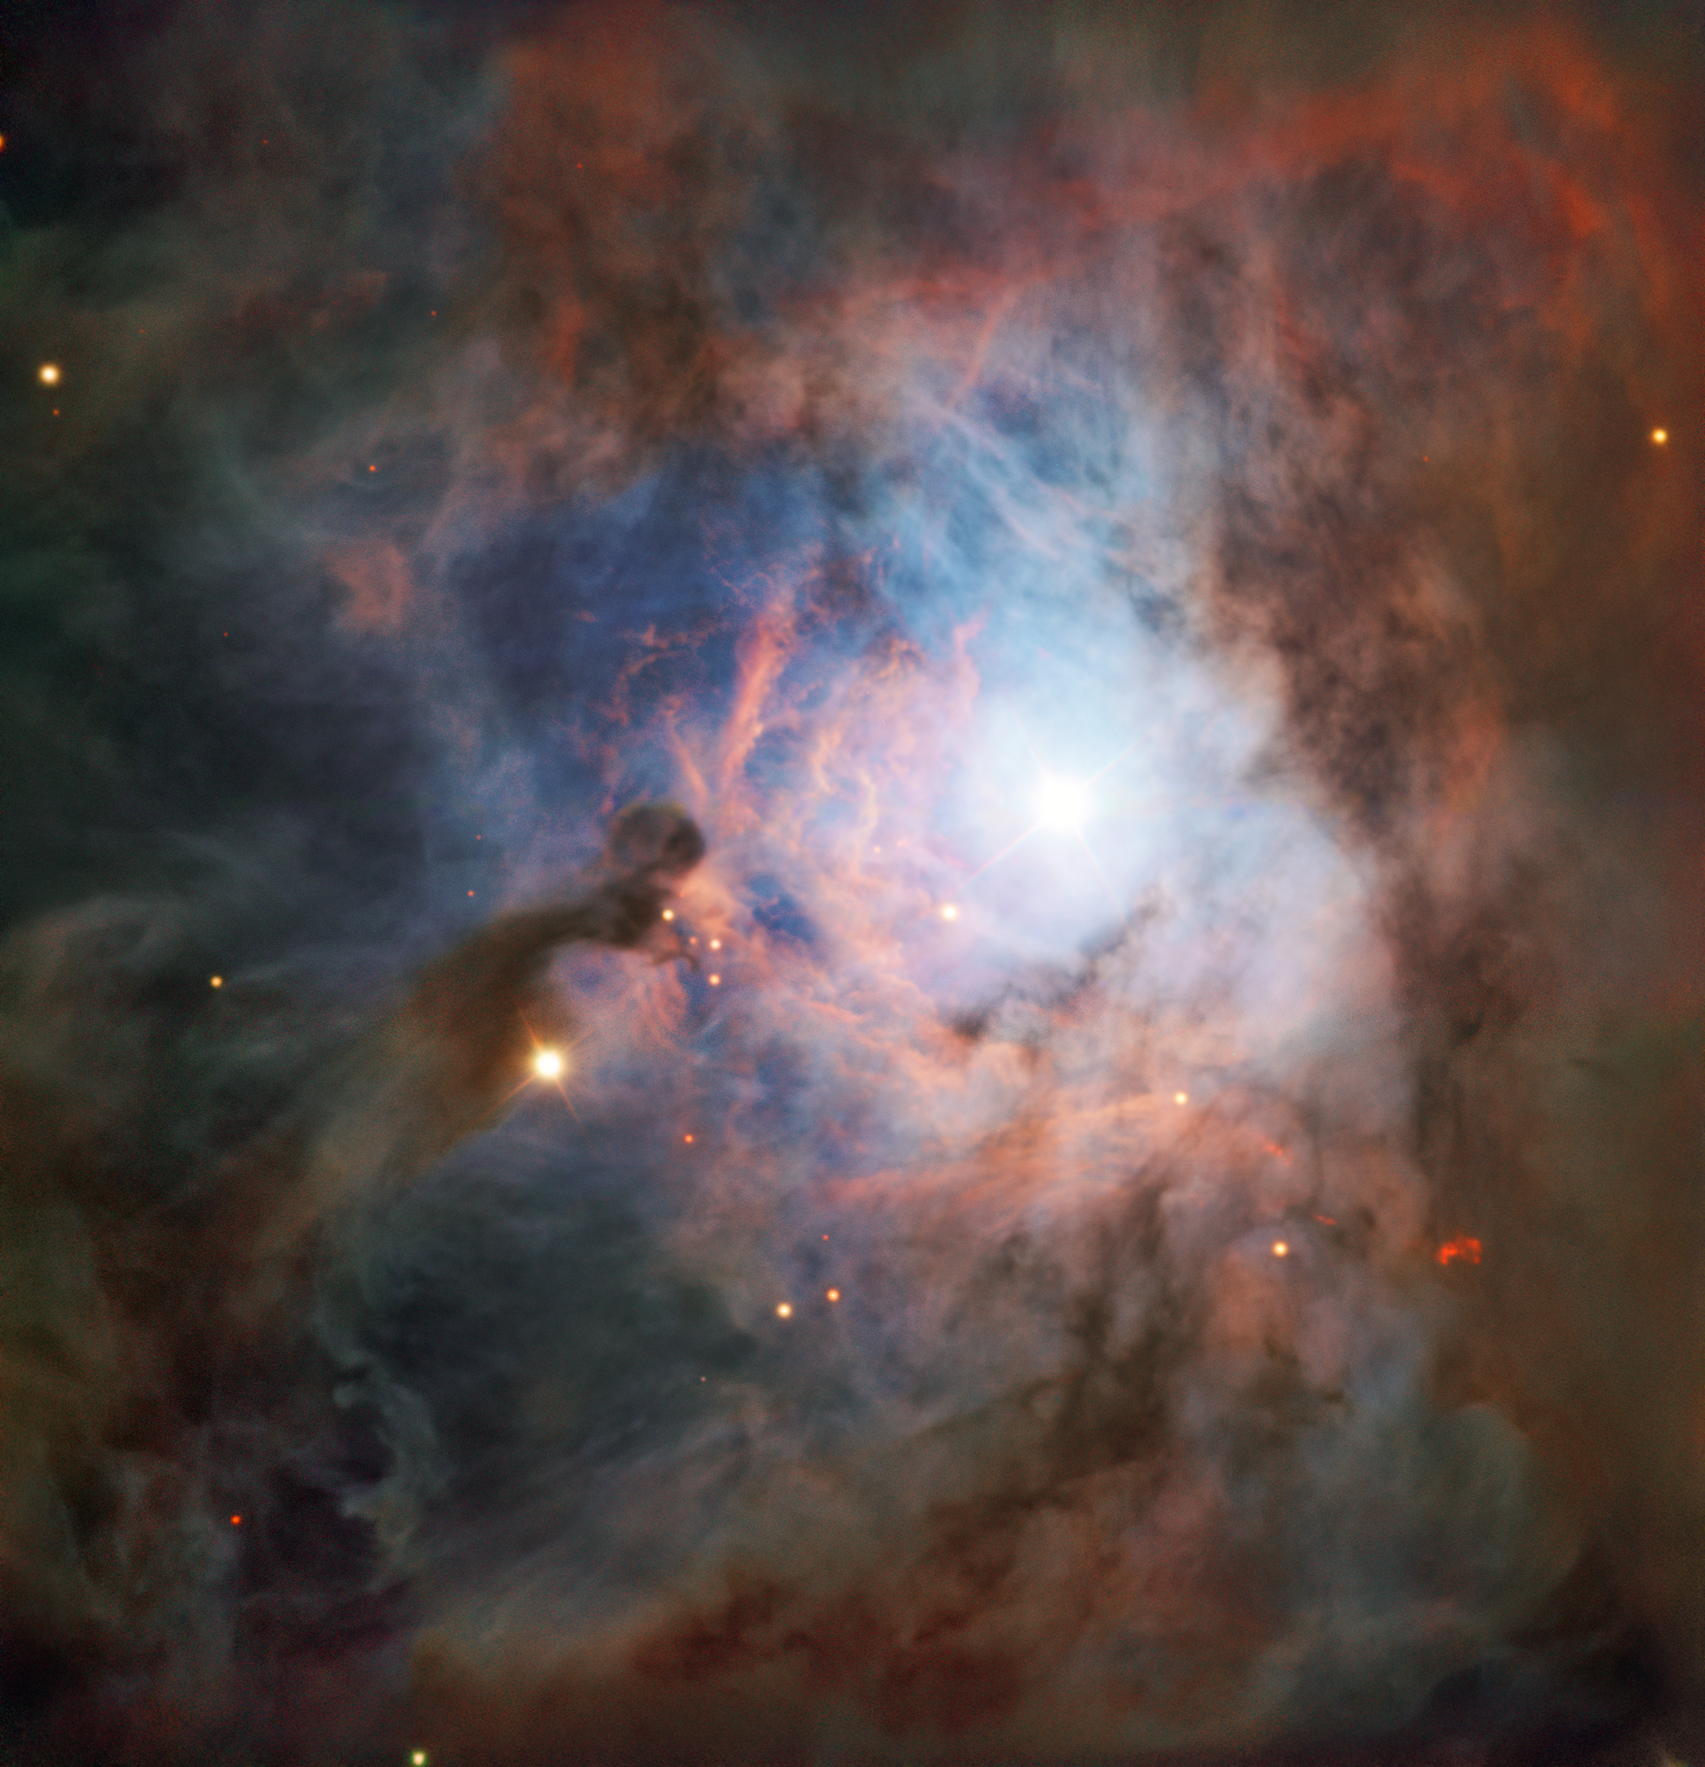

The Birth of the Hunter

The constellation of Orion (The Hunter) is one of the most recognisable collections of stars in the night sky. We have noted Orion’s prominent stars for tens of thousands of years at least, and likely far longer. Chinese astronomers called it 参宿 or Shēn, literally “three stars”, for its three bright dots (which form the Hunter’s belt). The ancient Egyptians regarded it as the gods Sah and Sopdet, manifestations of Osiris and Isis, respectively, whereas Greek astronomers saw a brave hunter — the eponymous Orion — with his sword above his head, ready to strike.

Mythology aside, Orion is a fascinating patch of sky. This image, from ESO's Very Large Telescope, shows a reflection nebula nestled at the heart of the constellation — NGC 2023. Located close to the well-known Horsehead and Flame Nebulae, NGC 2023 lurks about 1500 light-years away from Earth, and is one of the largest reflection nebulae in the sky.

Reflection nebulae are clouds of interstellar dust that reflect the light from nearby or internal sources, like fog around a car headlight. NGC 2023 is illuminated by a massive young star named HD 37903. The star is extremely hot — several times hotter than the Sun — and its bright blue-white light causes NGC 2023’s milky glow. Such nebulae are often the birthplaces of stars, and contain a clumpy distribution of gas that’s significantly denser than the surrounding medium. Under the influence of gravity, these clumps attract one another and merge, eventually creating a new star. In a few million years time, Orion's Belt may gain a new star!

The image was taken with the VLT’s FORS (FOcal Reducer and Spectrograph) instrument as part of the ESO Cosmic Gems programme. This initiative produces images of interesting and visually attractive objects using ESO telescopes, for the purposes of education and outreach. The programme makes use of telescope time that cannot be used for science observations. All data collected may also be suitable for scientific purposes, and are made available to astronomers through ESO’s science archive.

Credit: ESO